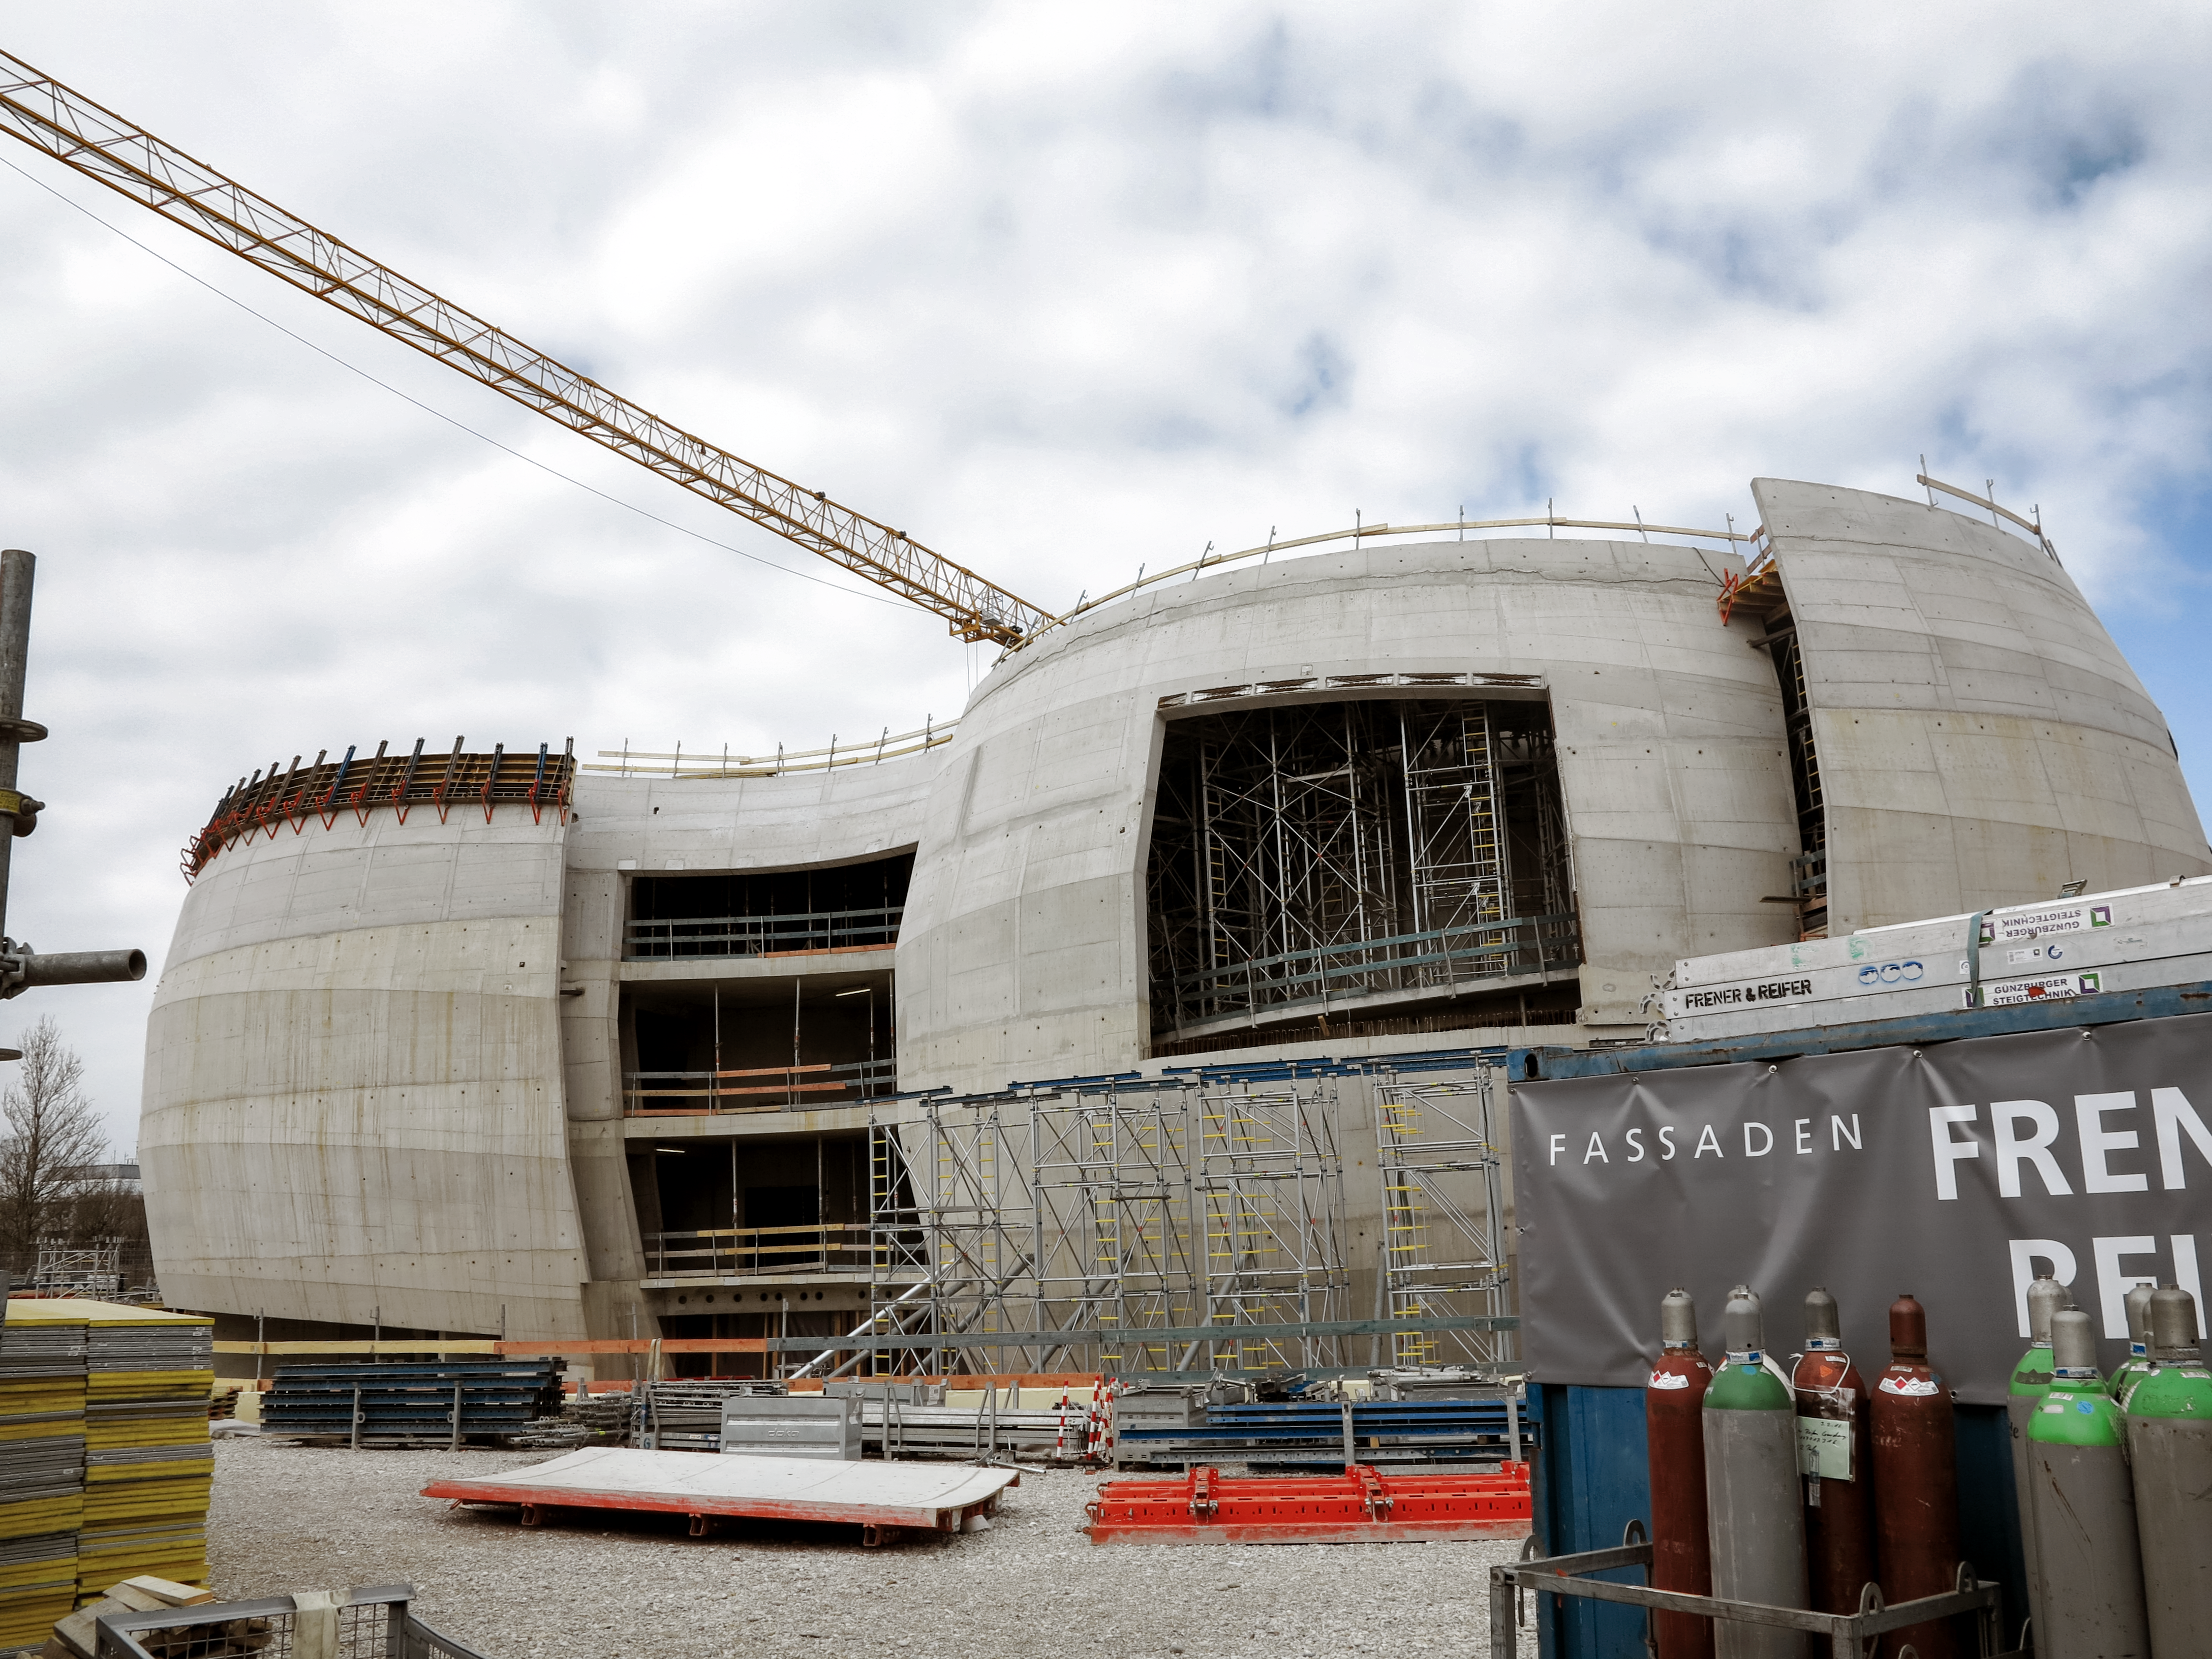

Work in progress

Photo taken during the construction of the ESO Supernova Planetarium & Visitor Centre.

Credit: ESO